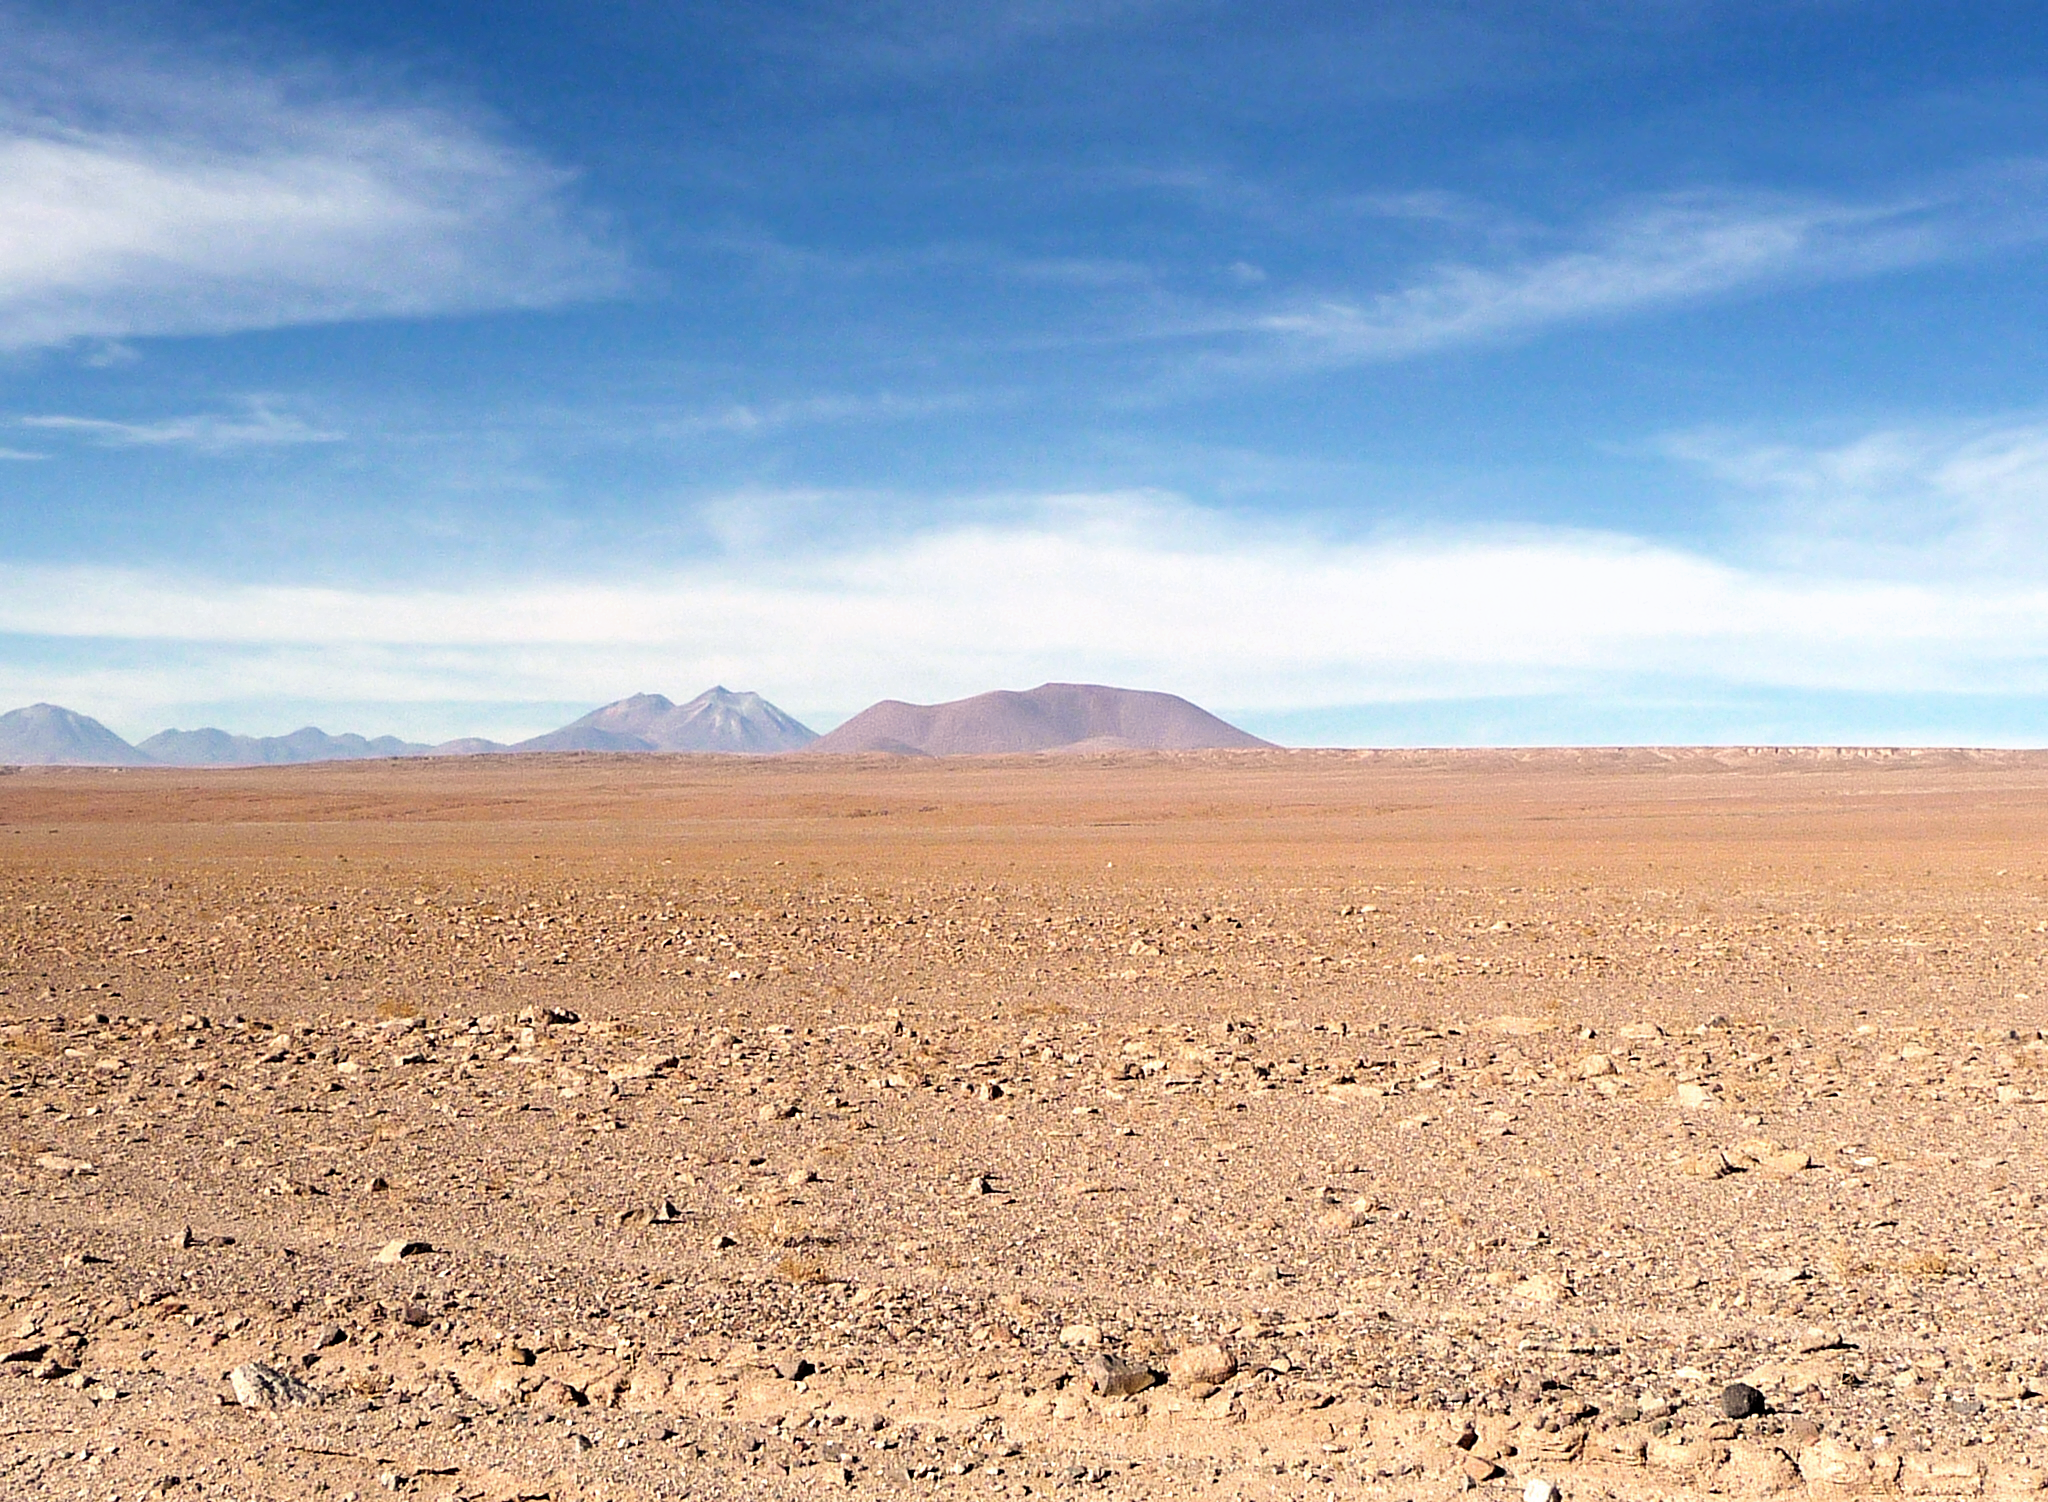

ELT possible site — Cerro Tolonchar / Chile

The Extremely Large Telescope (ELT) programme office has studied half a dozen potential sites for the future ELT observatory, which, with its 40-metre-class diameter, will be the world’s biggest eye on the sky. Various aspects need to be considered in the site selection process. Parameters taken into account are not restricted to ‘sky quality’, but include more general scientific aspects, as well as parameters essential for construction and operations (e.g. accessibility, water and power supply, political stability etc.).

The above picture shows Cerro Tolonchar, a site located in Chile. It is on the ELT Site Selection Advisory Committee's final short list for the recommended site.

Credit: ESO